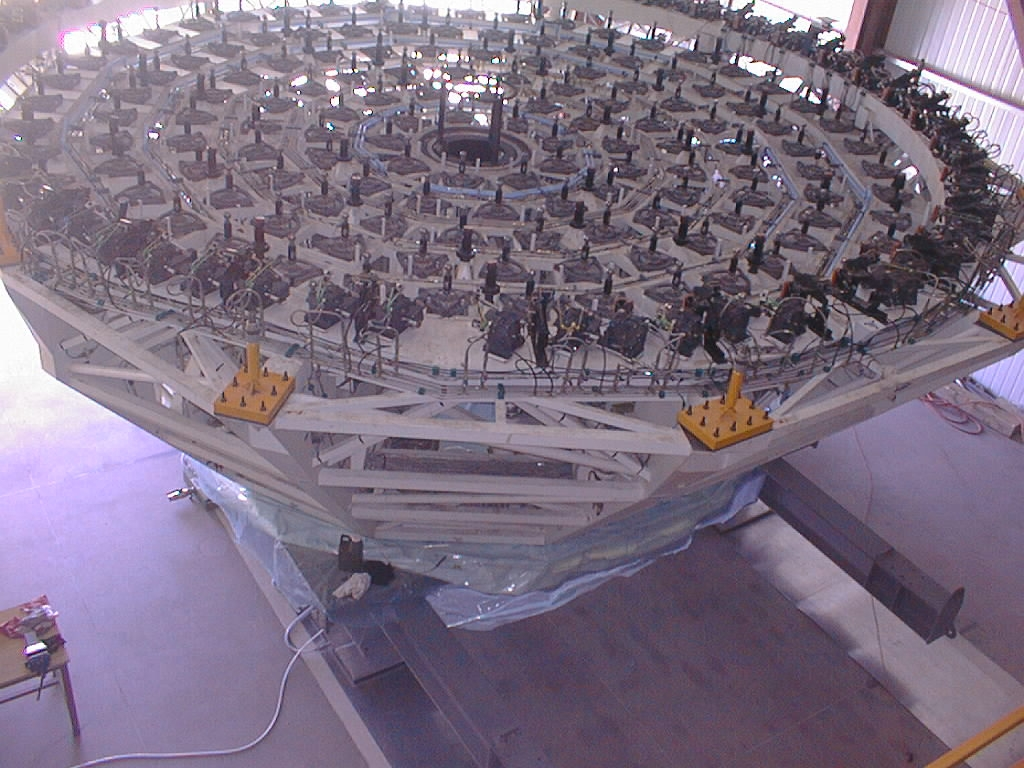

VLT M1 mirror cell moved to the Mirror Maintenance Building

Later, the mirror cell is moved into the MMB, by means of the air cushion transport system that moves on two tracks (these are also well seen on ESO Press Photo 24e-97). The cell is placed under the mirror which will thereafter be lowered onto the computer controlled supports in the cell, well seen on this photo.

Credit: ESO